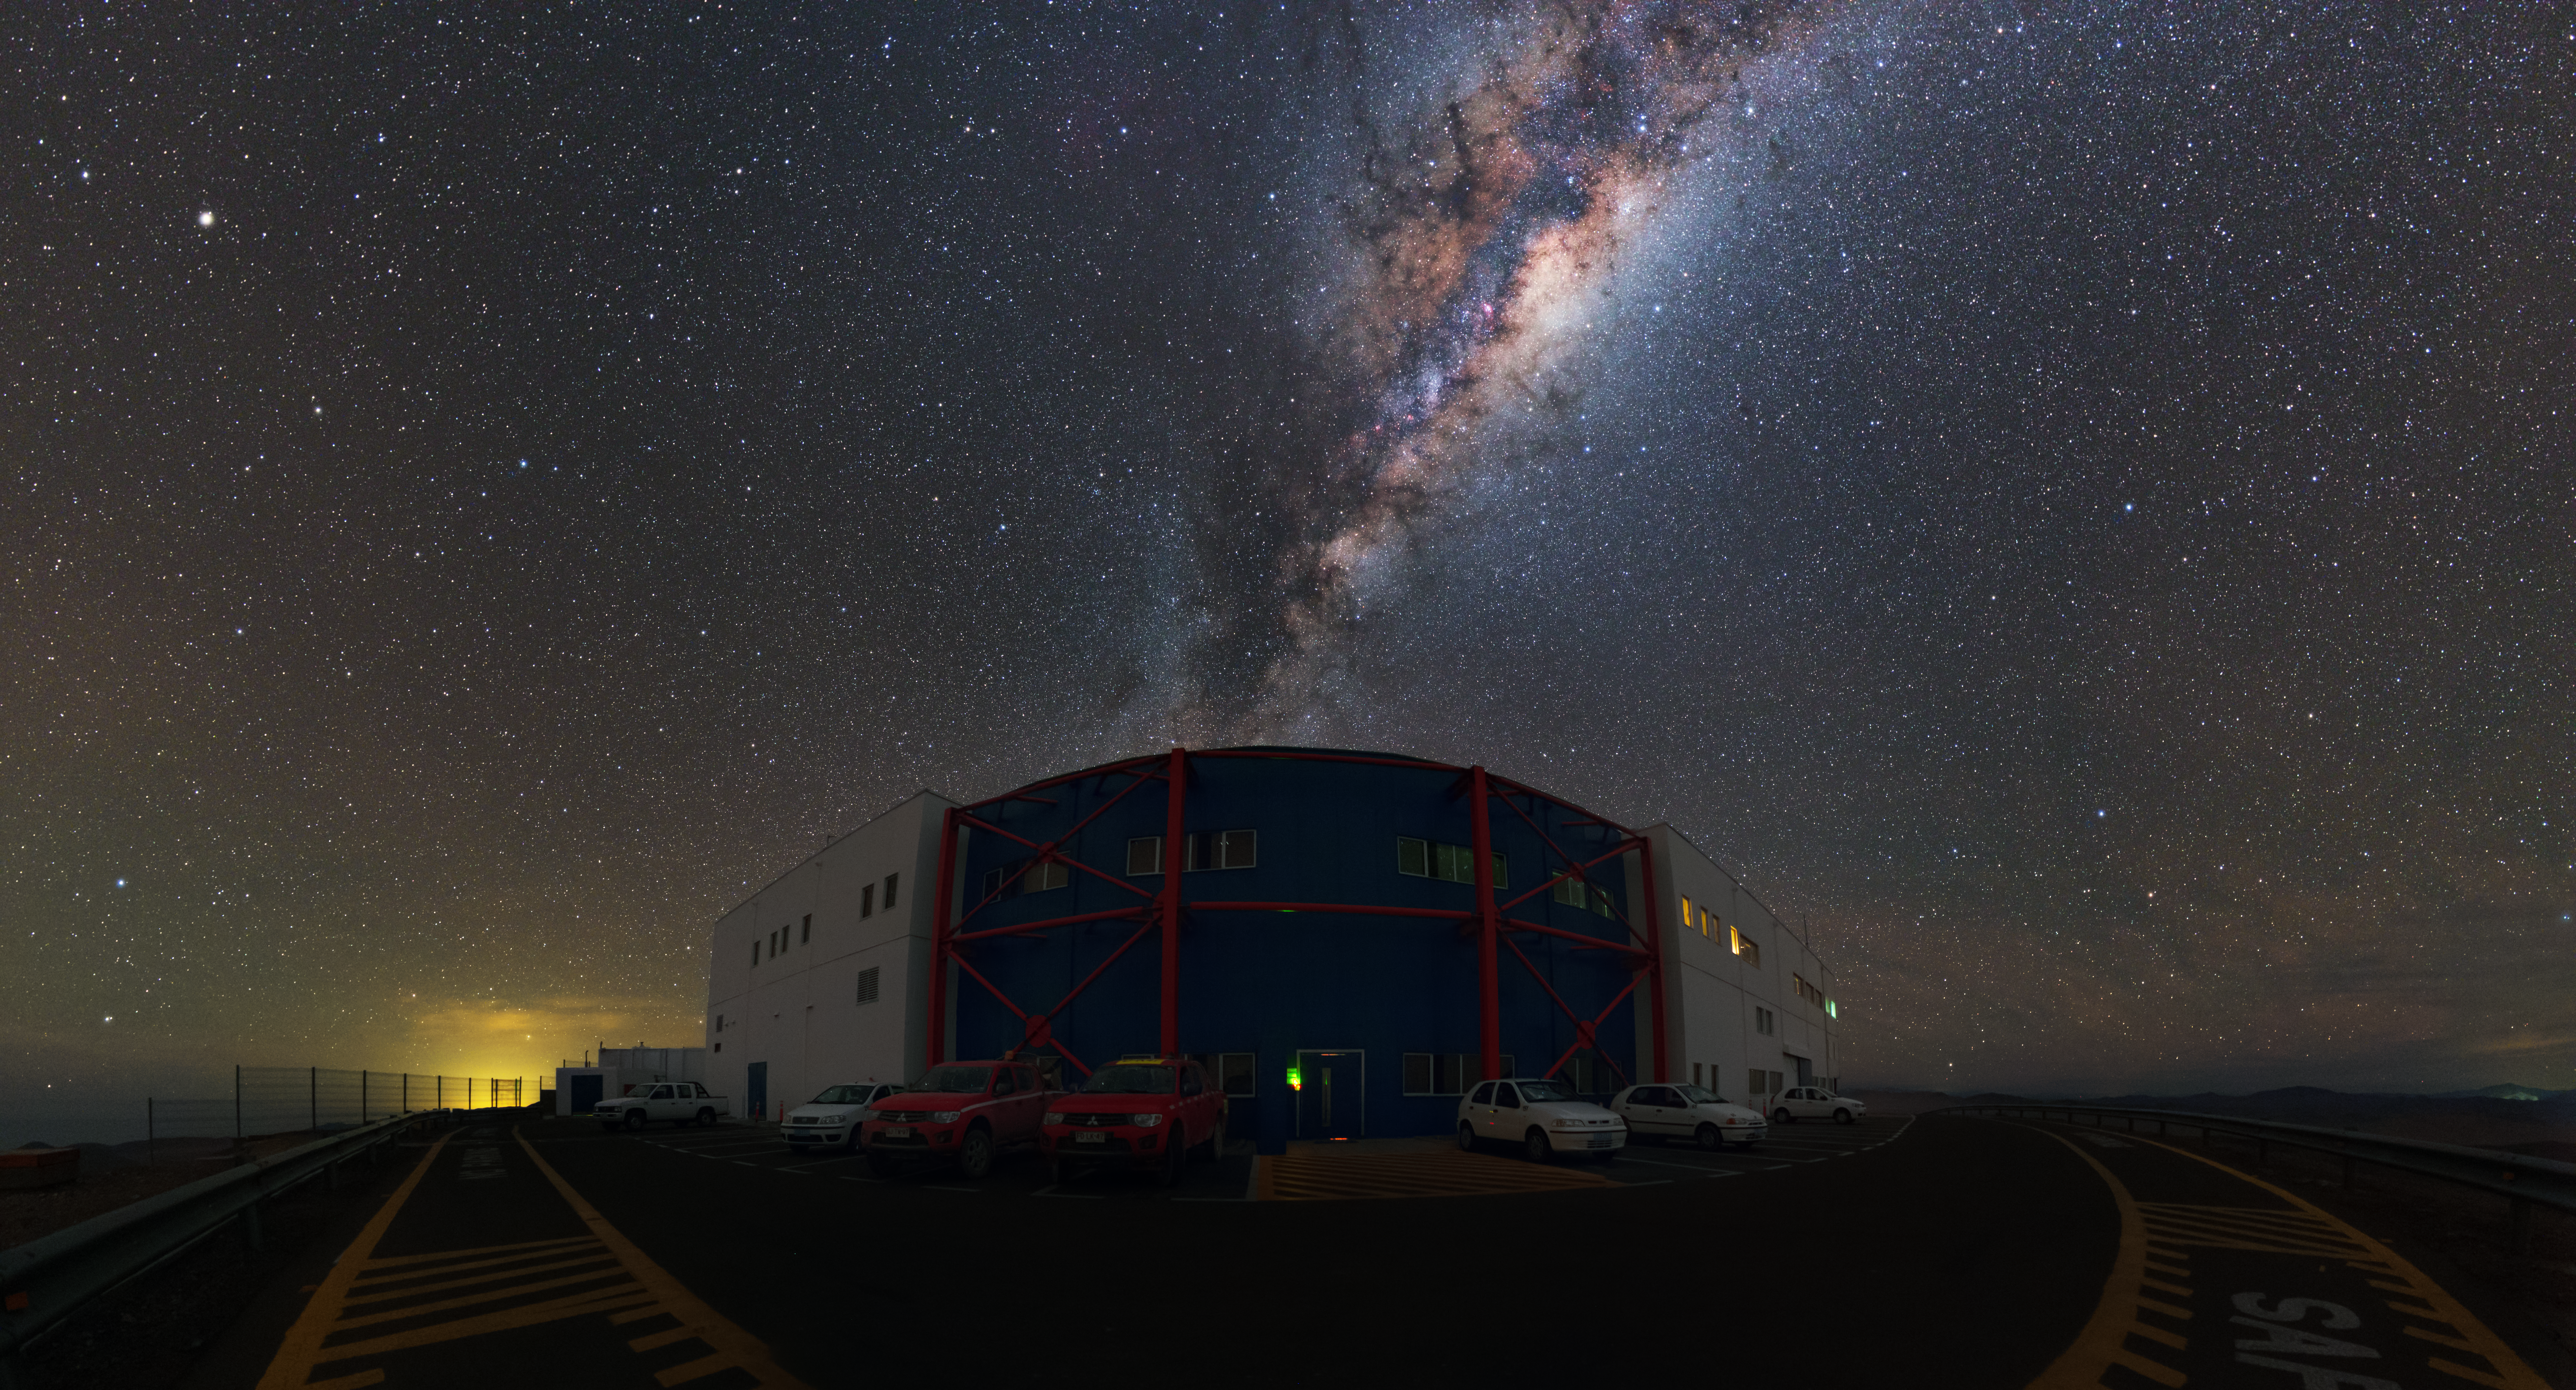

Rise of the Milky Way

In this image, taken by ESO Photo Ambassador Yuri Beletsky, the control building at the Paranal Observatory can be seen below a rising Milky Way, like the proverbial pot of gold at the end of a celestial rainbow.

This building is a hub for the observatory’s operations, and it is from here that the Very Large Telescope (VLT), the VLT interferometer (VLTI), the VLT Survey Telescope (VST) and VLT Infrared Survey Telescope for Astronomy (VISTA) are controlled and maintained. The team of astronomers, telescope and instrument operators, and engineers is on site 24 hours a day to to run these telescopes and to keep them in top condition.

The control building is located on a “shelf” below the main observing platform at the top of the Paranal Mountain. All functions of the four Unit Telescopes (UTs), the four Auxiliary Telescopes (ATs), the two survey telescopes are controlled from their own areas within the central control room, via a gigantic series of computers.

However, managing the observations is not just a matter of pointing the telescope towards an astronomical target — continuous monitoring of the telescope status is required, as well as making adjustments to the instruments before taking exposures to optimise their function. It is also necessary to transfer and store the large amounts of data generated, as well as check the quality of the incoming results.

Not even the incredible view outside the window is enough to prevent the team from working hard to maintain Paranal’s reputation as one of the world’s most productive and powerful ground-based observatories.

Credit: Y. Beletsky/ESO